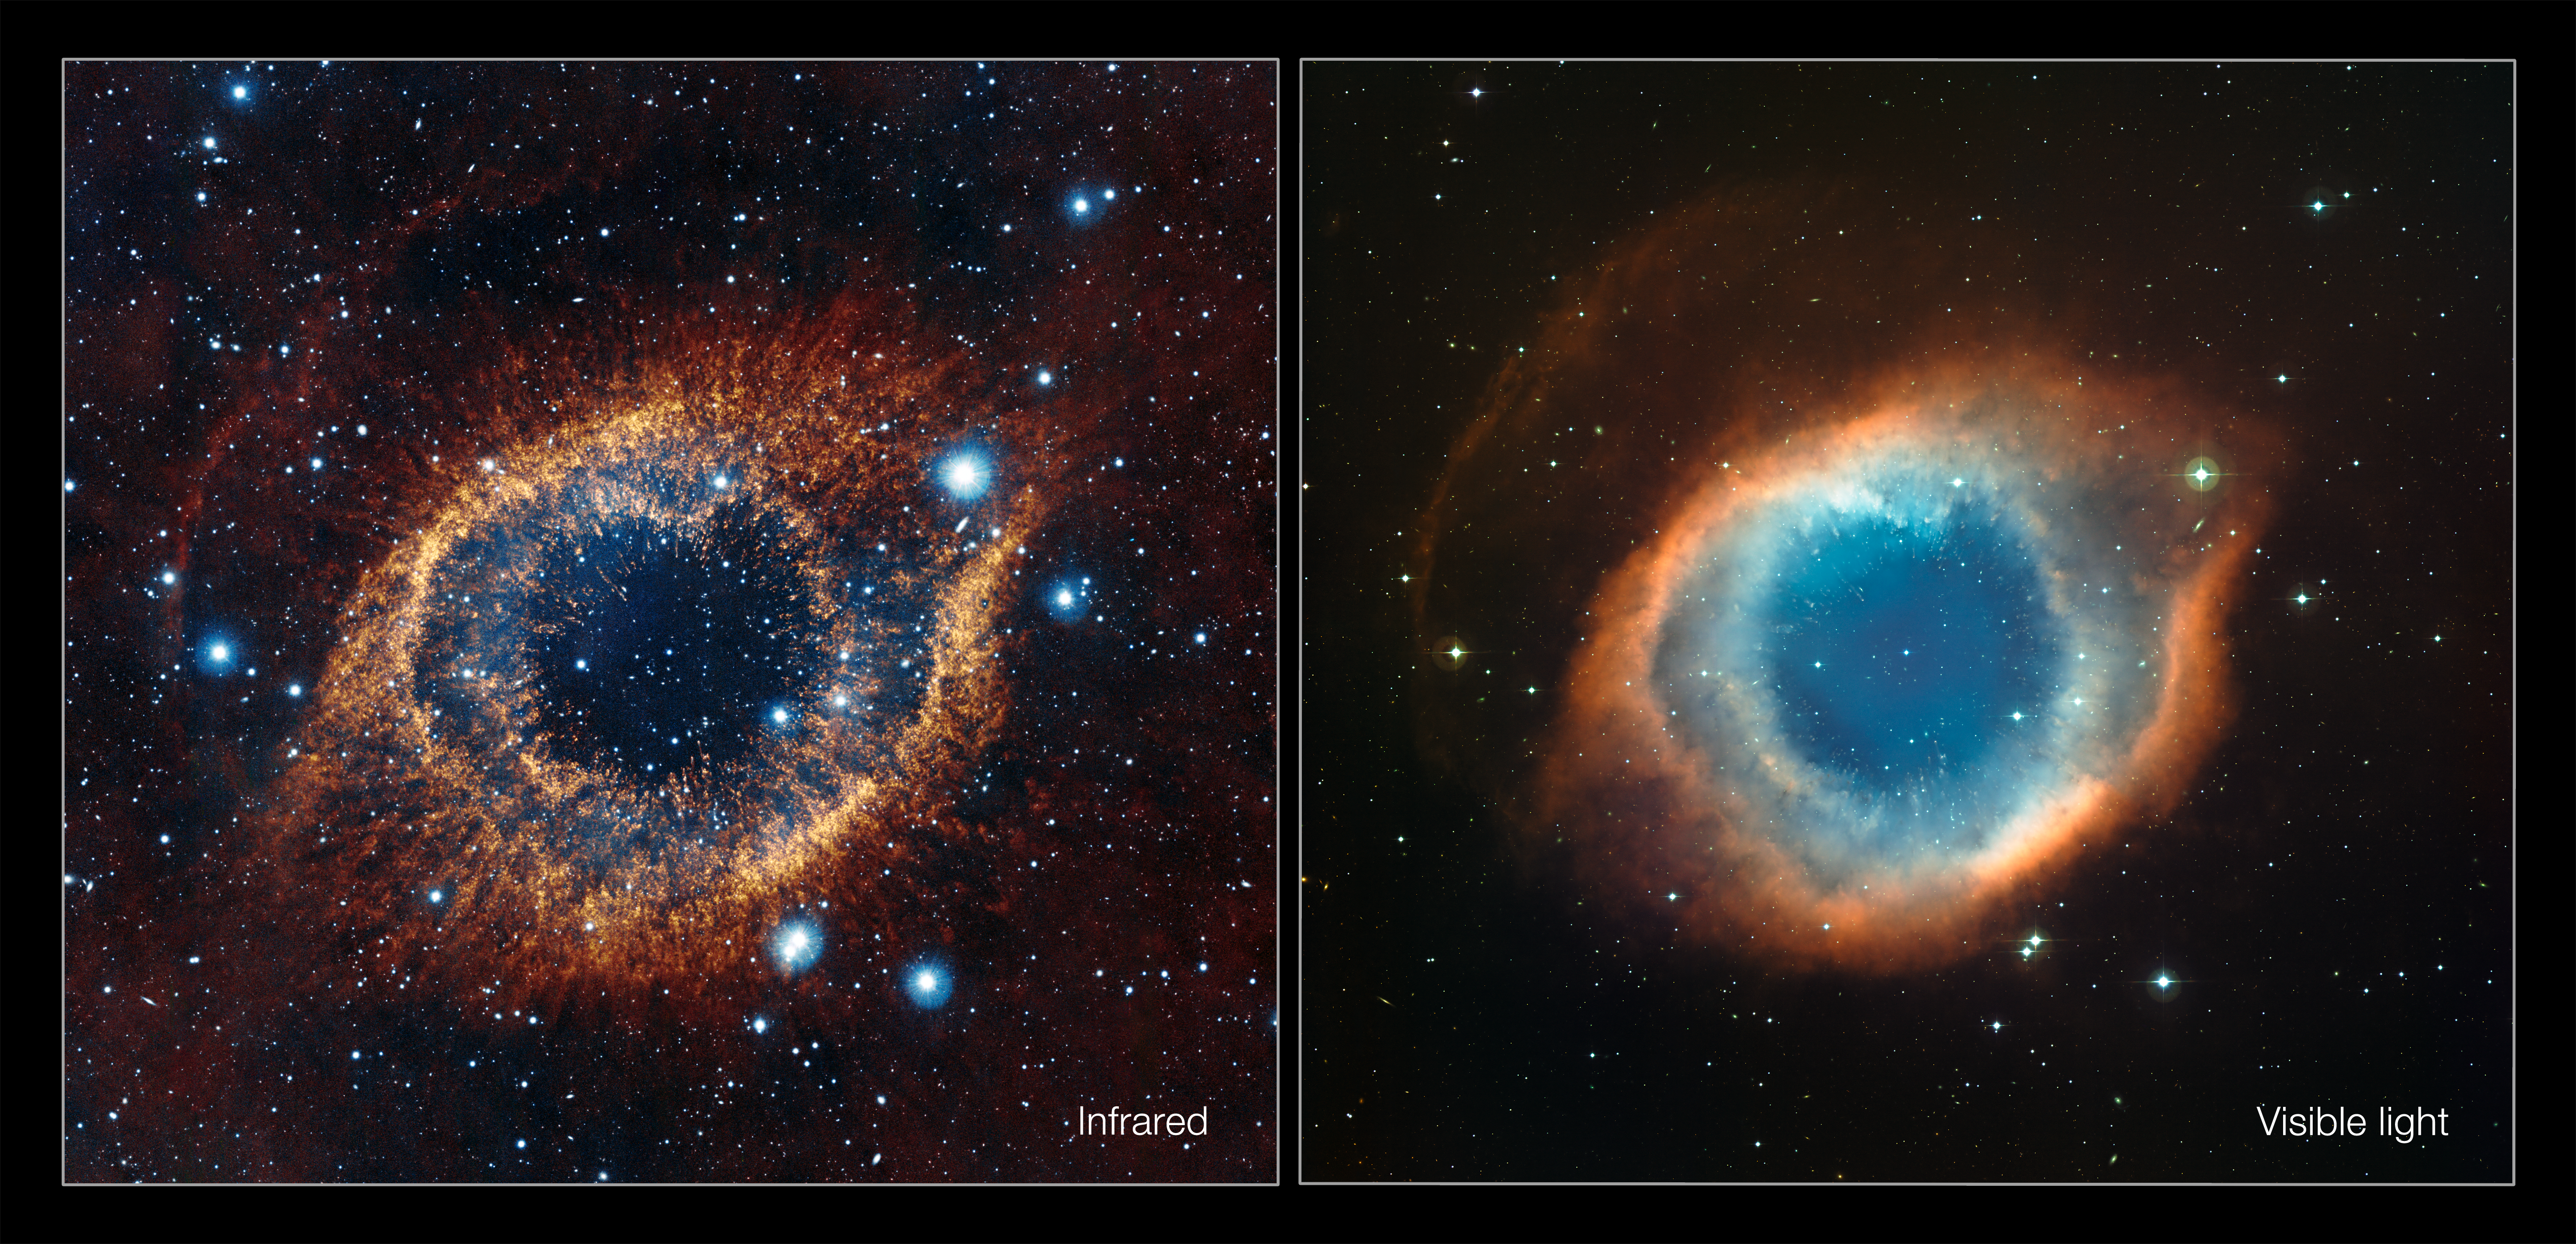

Infrared/visible light comparison view of the Helix Nebula

This comparison shows a new view of the Helix Nebula acquired with the VISTA telescope in infrared light (left) and the more familiar view in visible light from the MPG/ESO 2.2-metre telescope (right). The infrared vision of VISTA reveals strands of cold nebular gas that are mostly obscured in visible light images of the Helix.

Credit: ESO/VISTA/J. Emerson. Acknowledgment: Cambridge Astronomical Survey Unit